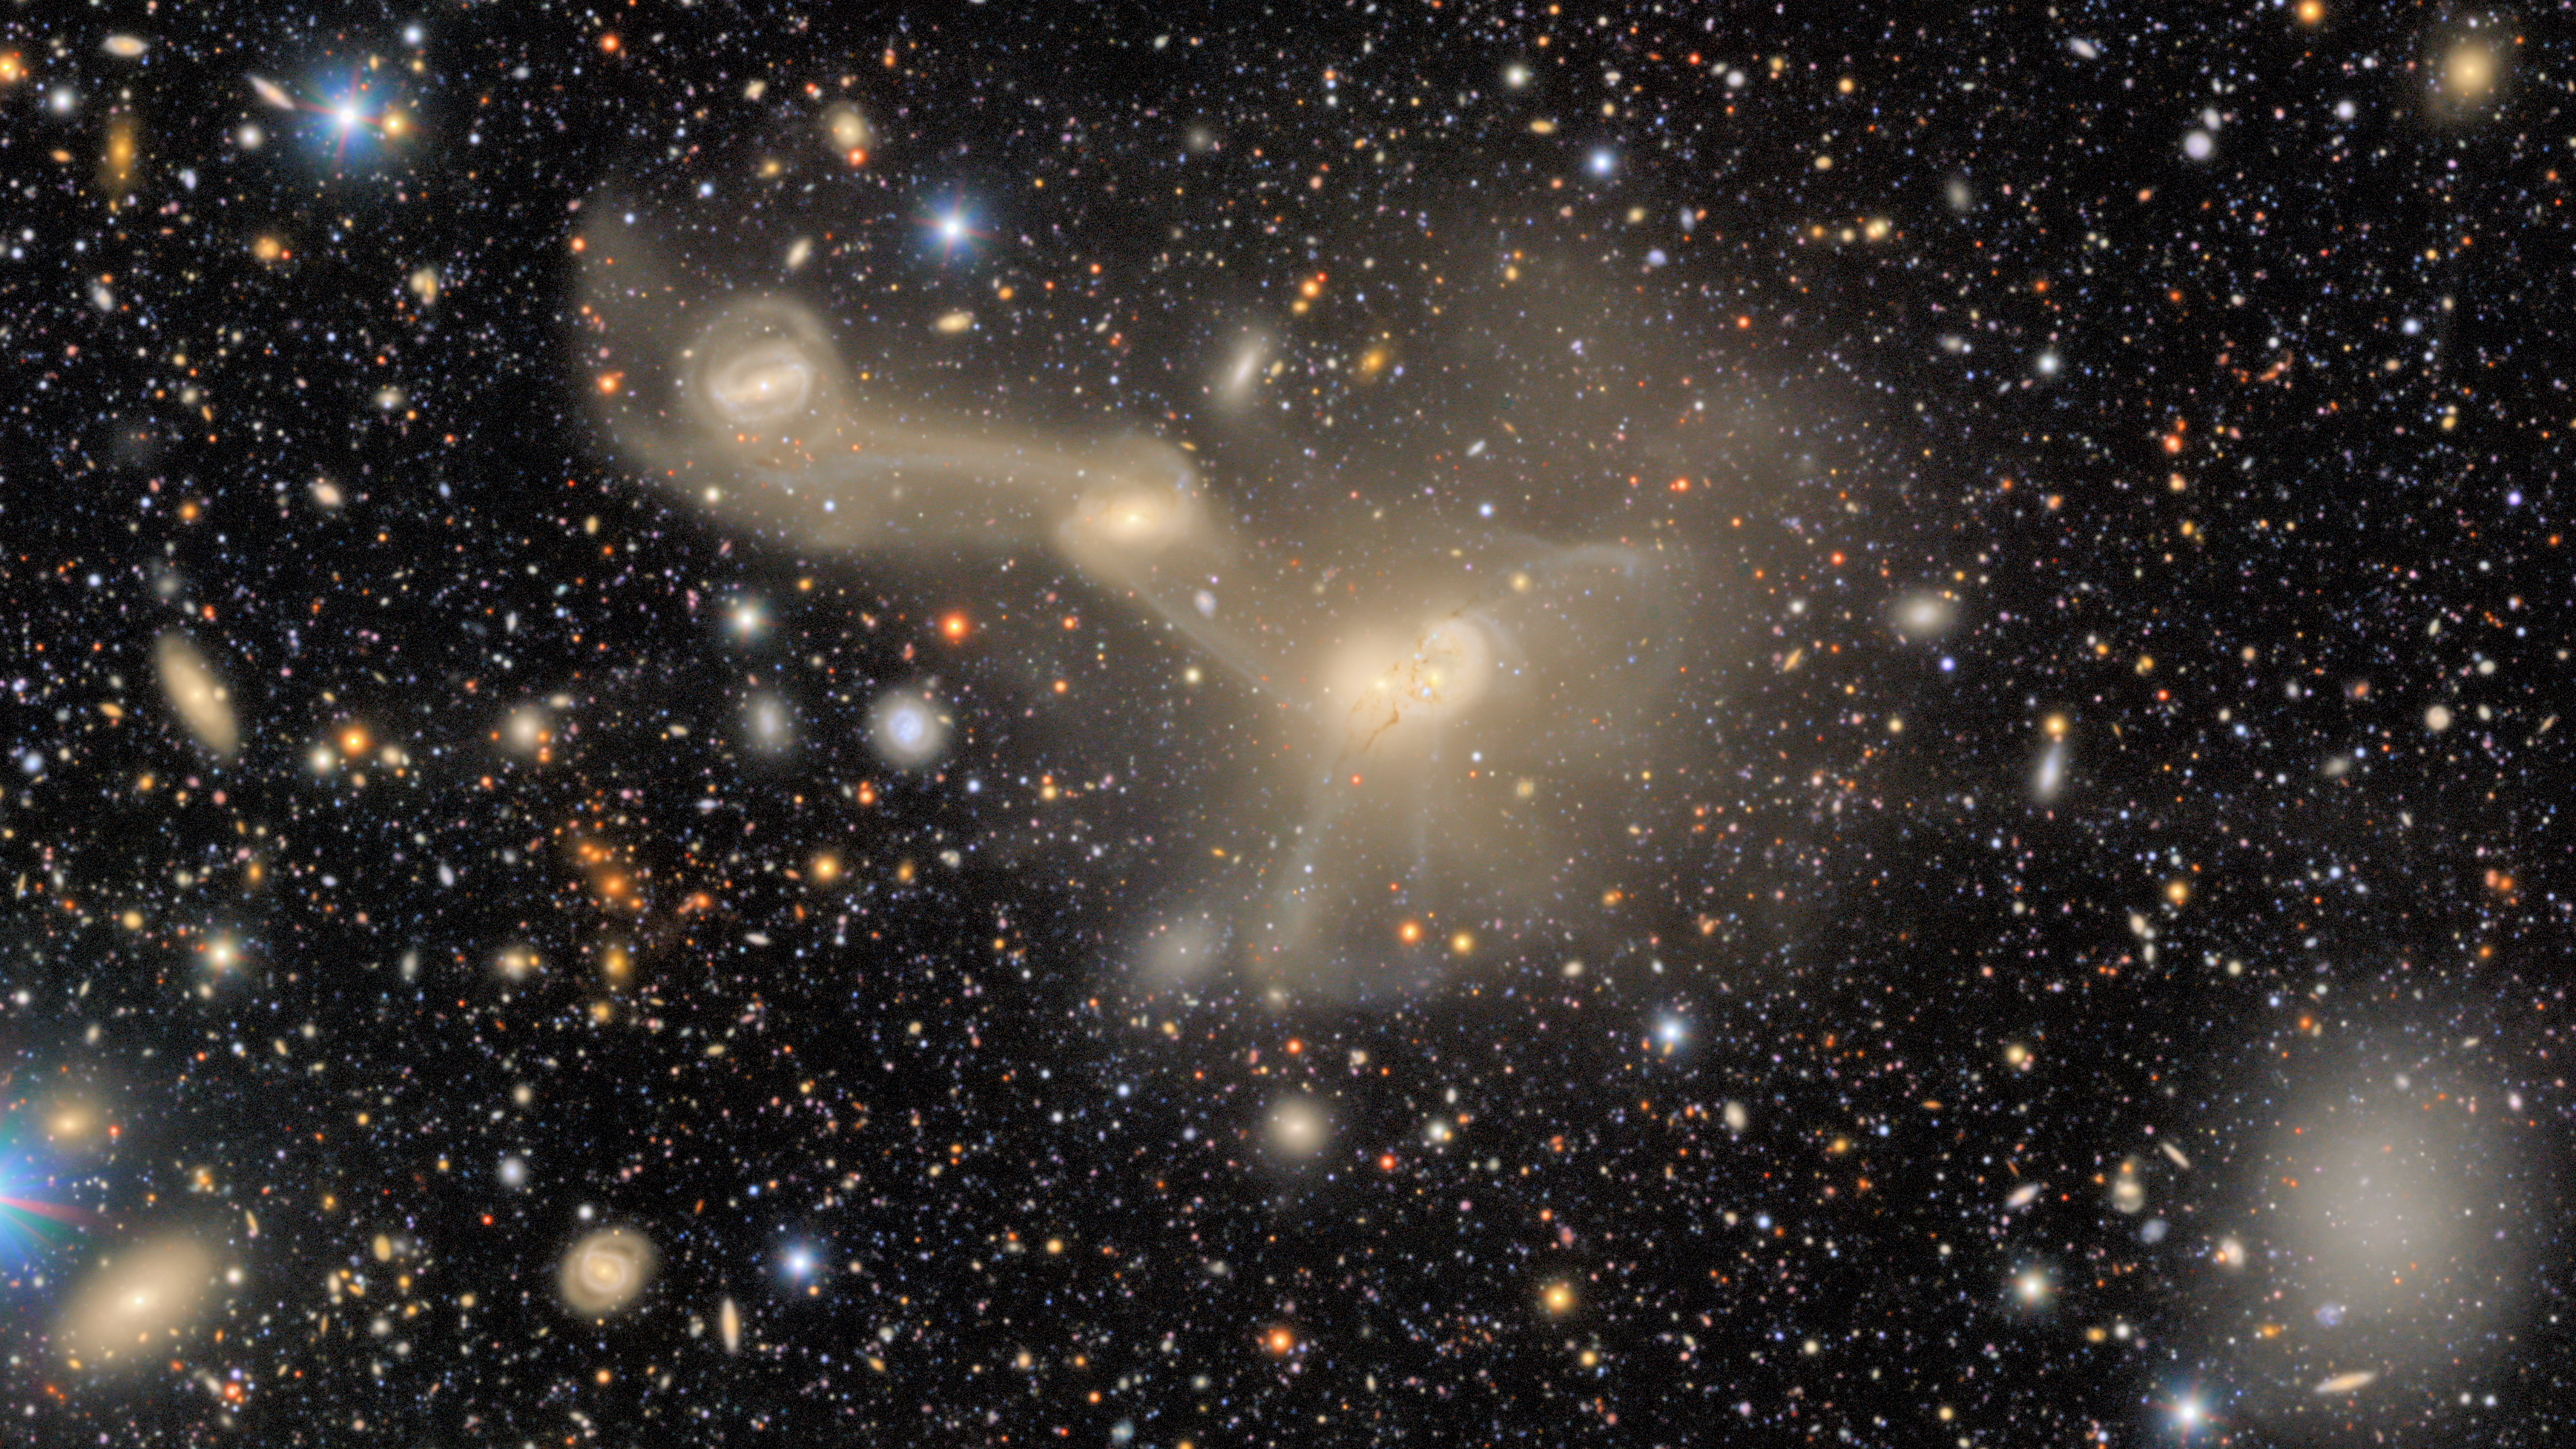

Comparing Sky Surveys over Time

This image by NSF-DOE Vera C. Rubin Observatory in 2025 shows RSCG 55, a captivating spectacle of gravitationally intertwined galaxies in the constellation Virgo.

Credit: DESI Legacy Imaging Surveys/LBNL/DOE & KPNO/CTIO/NOIRLab/NSF/AURAImage processing: T.A. Rector (University of Alaska Anchorage/NSF NOIRLab), D. de Martin (NSF NOIRLab) & M. Zamani (NSF NOIRLab)